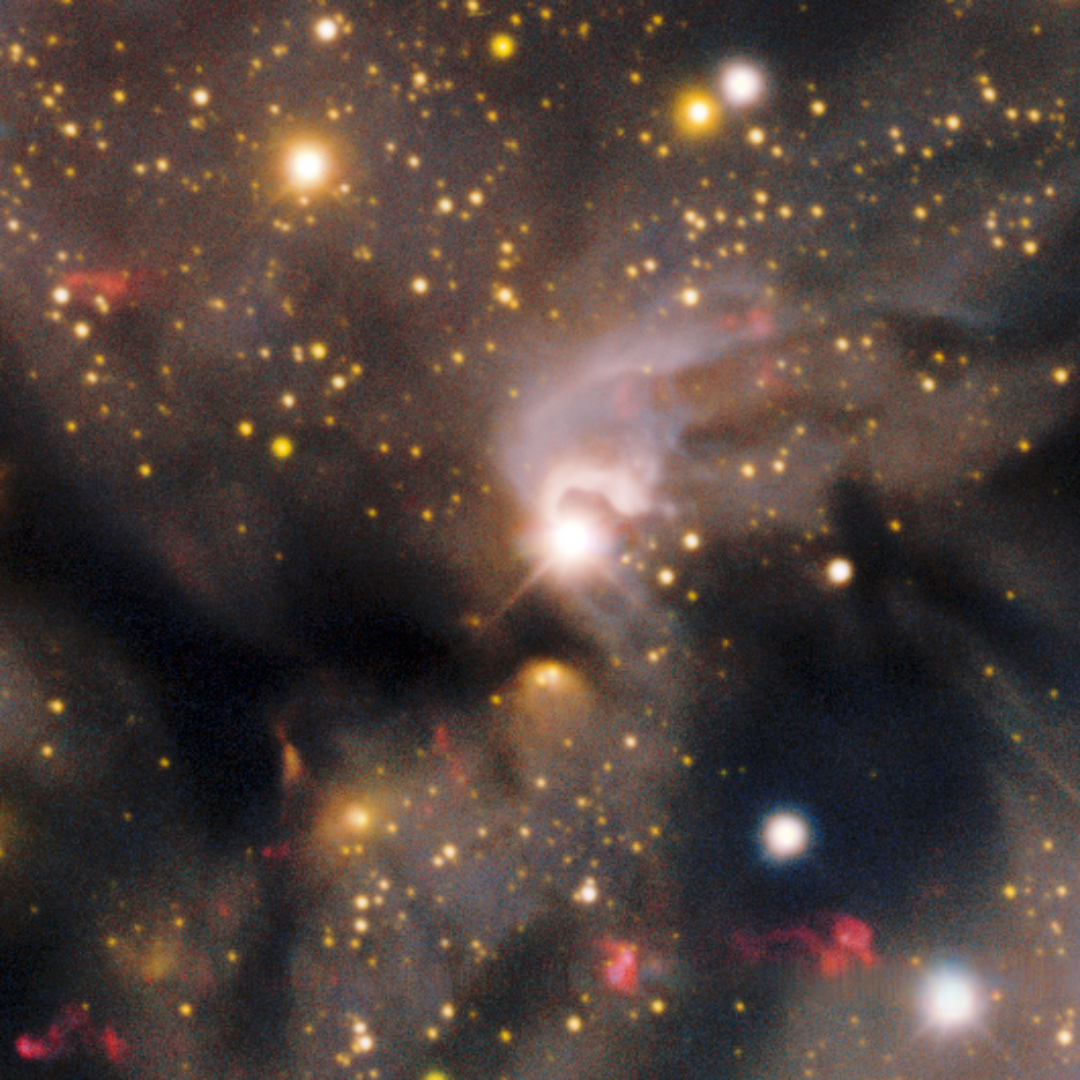

Herbig-Haro Objects 140–143

A collection of Herbig-Haro (HH) objects found in the Circinus West molecular cloud. HH objects are glowing red patches of nebulosity commonly found near newborn stars. They form when fast-moving gas thrown out by stars smashes into slower-moving gas in the surrounding molecular cloud or interstellar medium. This image was taken with the Department of Energy-fabricated 570-megapixel Dark Energy Camera (DECam) — one of the most powerful digital cameras in the world — mounted on the U.S. National Science Foundation Víctor M. Blanco 4-meter telescope at Cerro Tololo Inter-American Observatory in Chile, a Program of NSF NOIRLab.

Credit: CTIO/NOIRLab/DOE/NSF/AURAImage Processing: T.A. Rector (University of Alaska Anchorage/NSF NOIRLab), D. de Martin & M. Kosari (NSF NOIRLab)